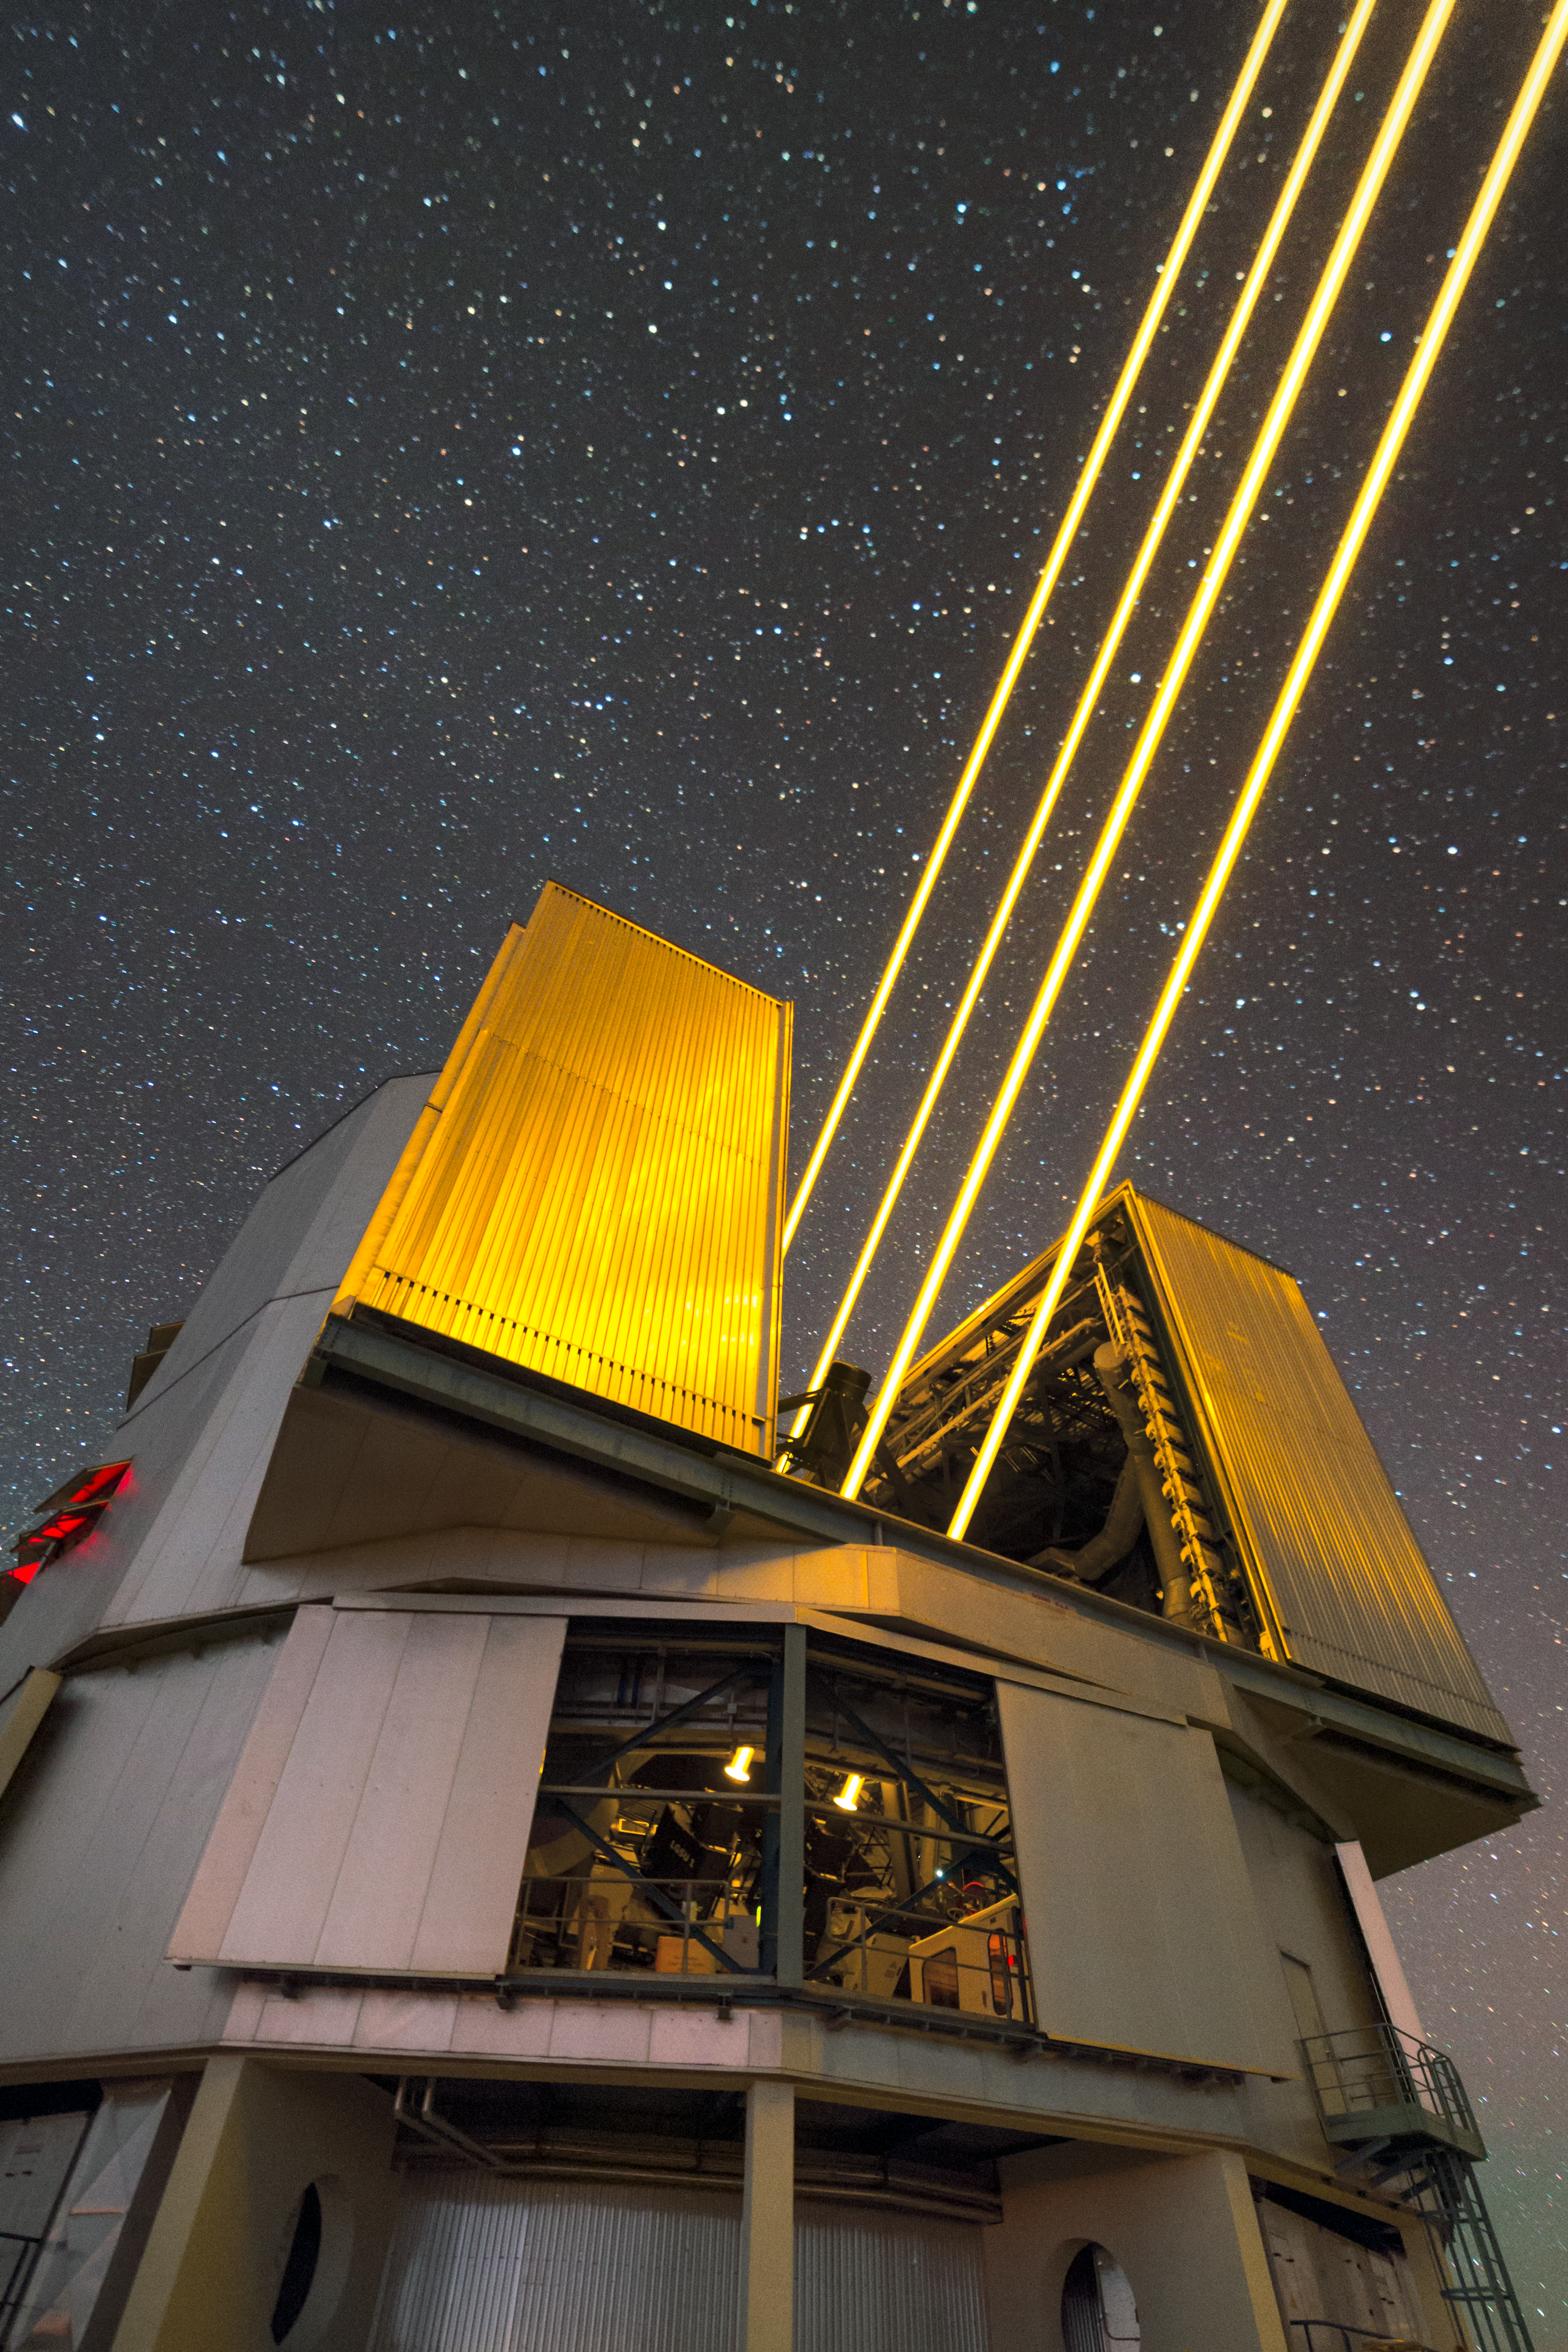

Beam me up, Yepun

The glowing beams of the 4 Laser Guide Star Facility (4LGSF) dominate this eye-catching image from ESO Photo Ambassador Petr Horálek.

The 4LGSF, installed on Unit Telescope 4 — also known as Yepun — sends four laser beams into the skies to produce four artificial stars by exciting sodium atoms located in the atmosphere at an altitude of 90 kilometres. Each laser delivers 22 watts of power — about 4000 times the maximum allowed for a laser pointer — in a beam with a diameter of 30 centimetres.

Credit: ESO/P. Horálek